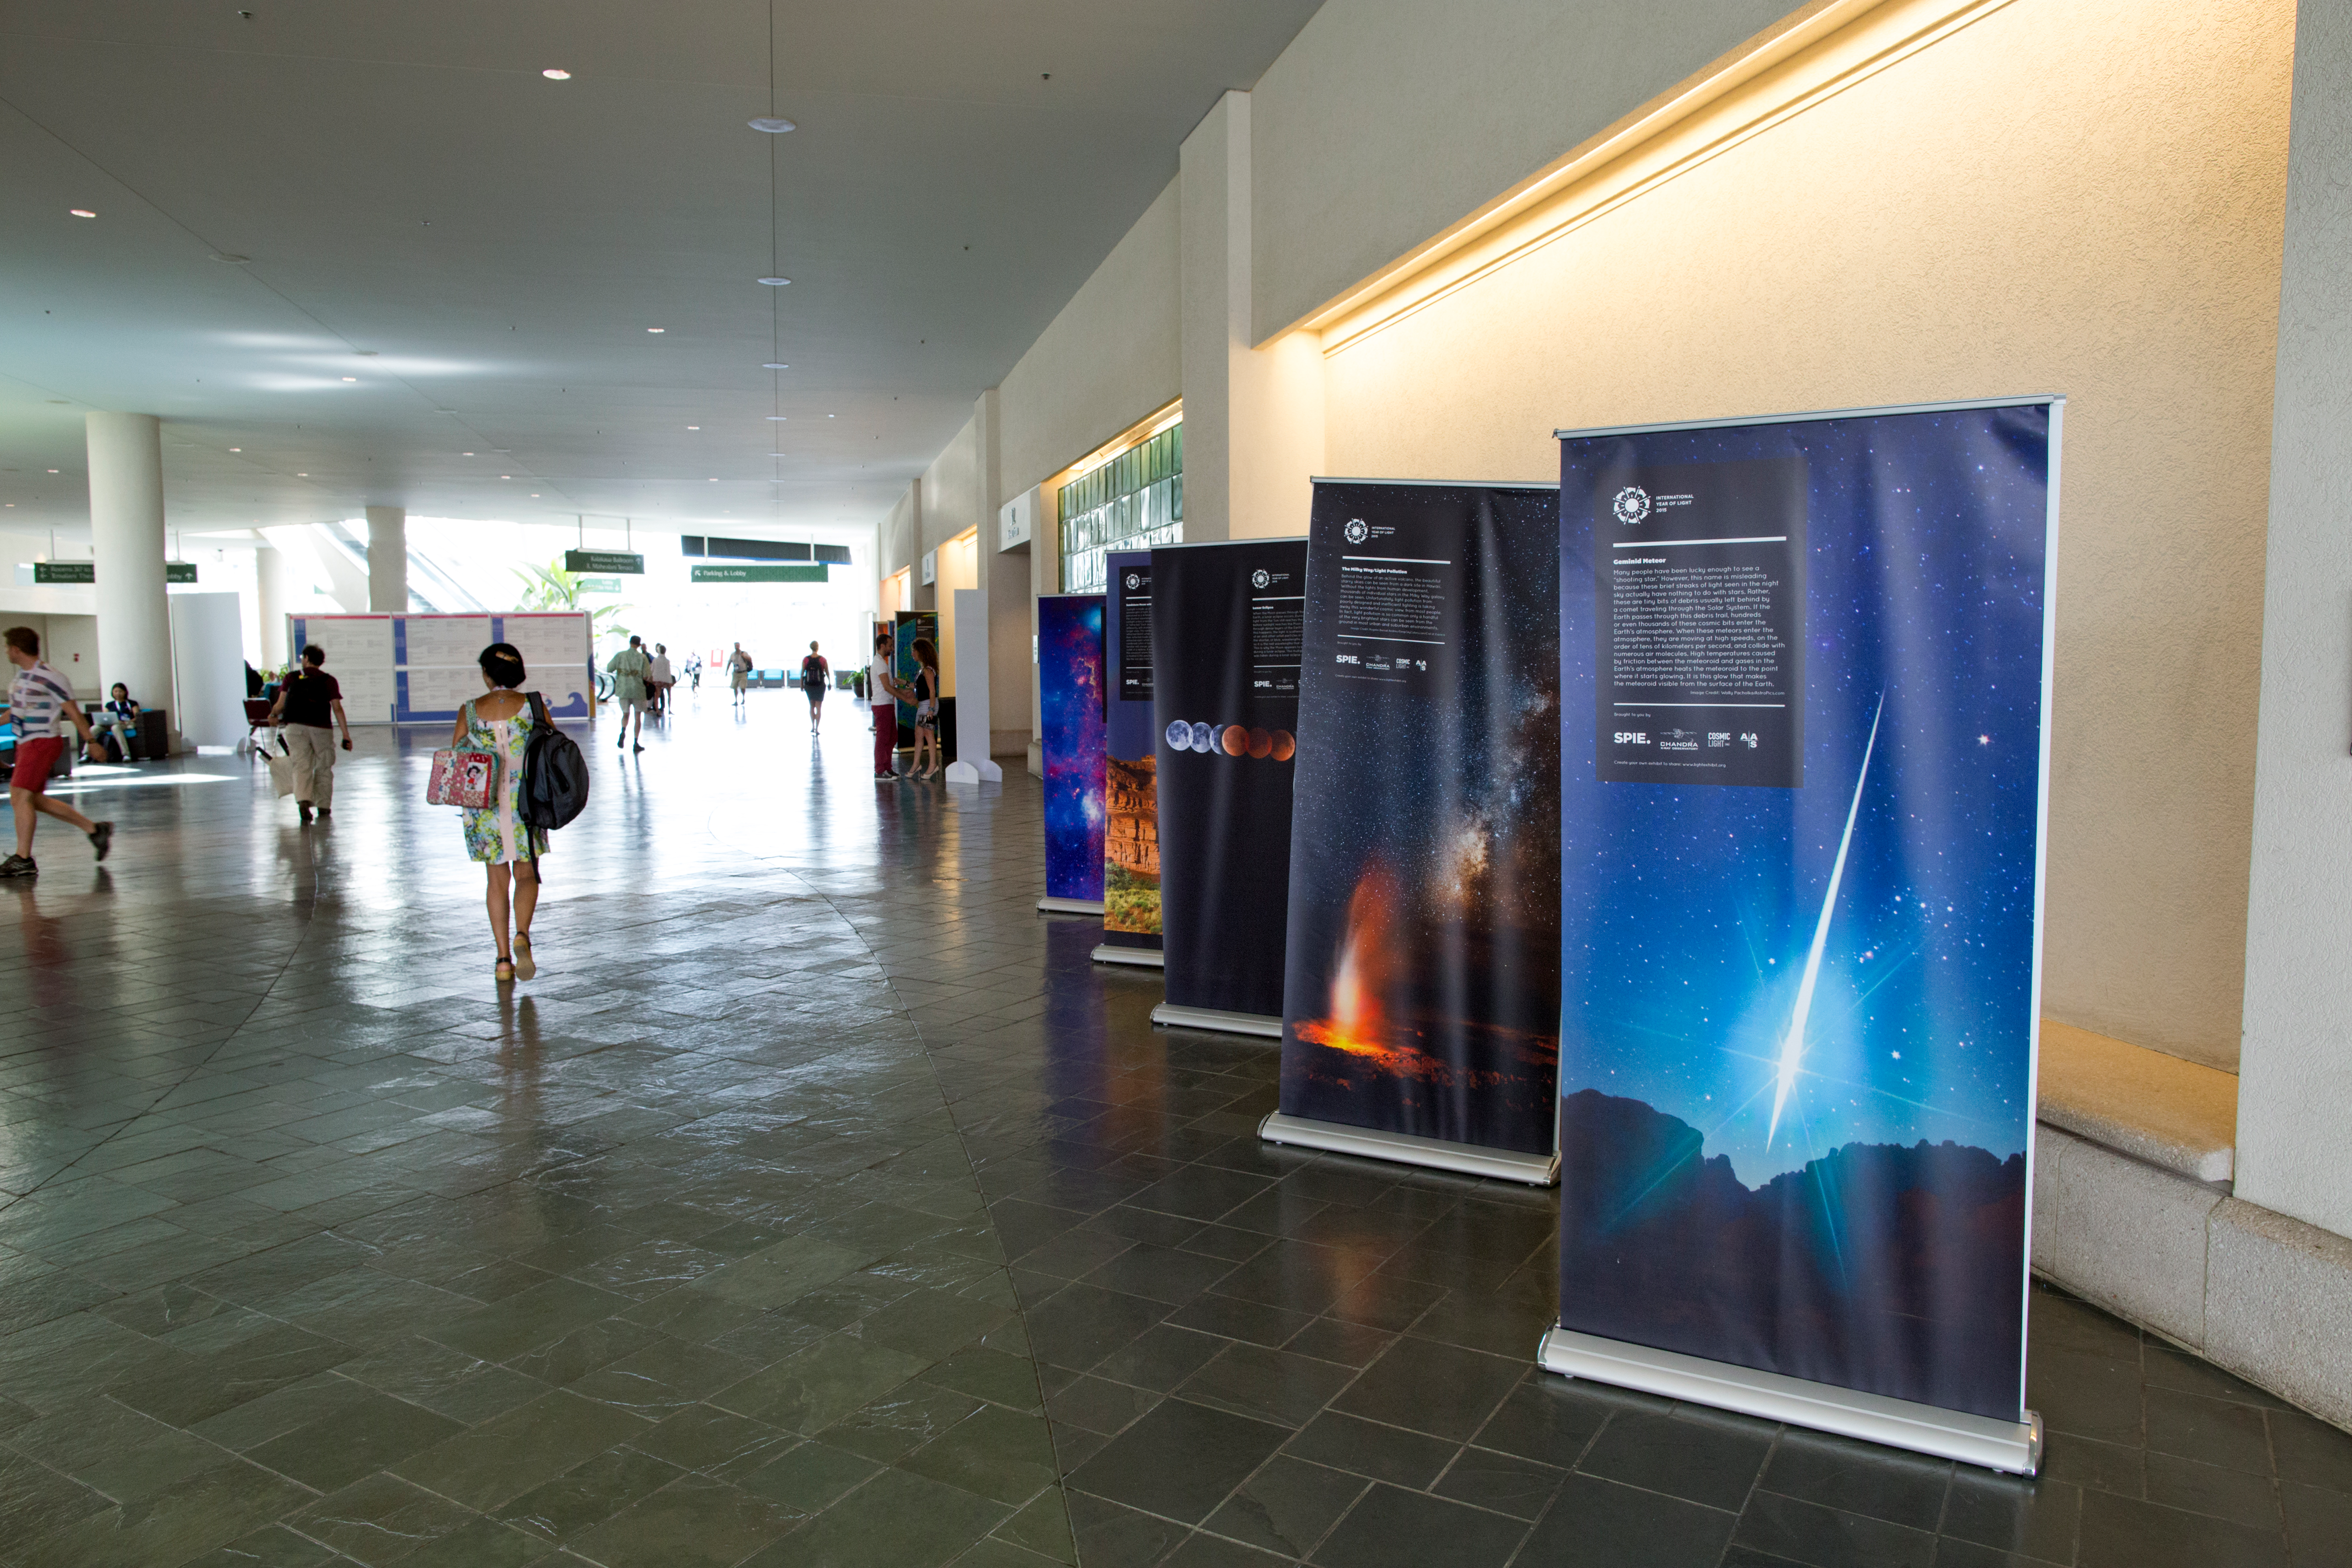

International Year of Light banners in Honolulu Convention Centre

Internation Year of Light banners on display in the lobby of the Honolulu Convention Centre, host venue of the IAU XXIX General Assembly.

Credit: IAU/B. Tafreshi (twanight.org)